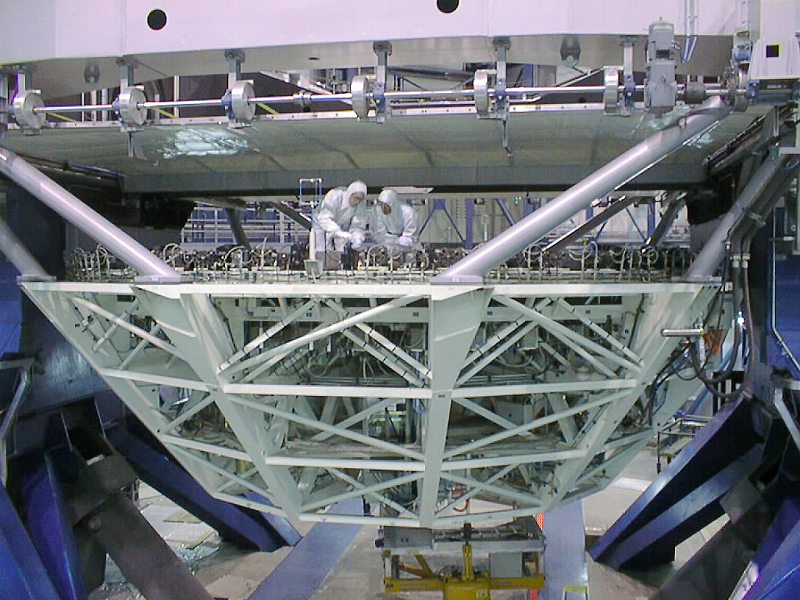

Installation of the M2 mirror

The protective plastic sheet which was put on at REOSC in France after completion of the optical polishing is inspected before removal. (Photo obtained on April 21, 1998).

Credit: ESO